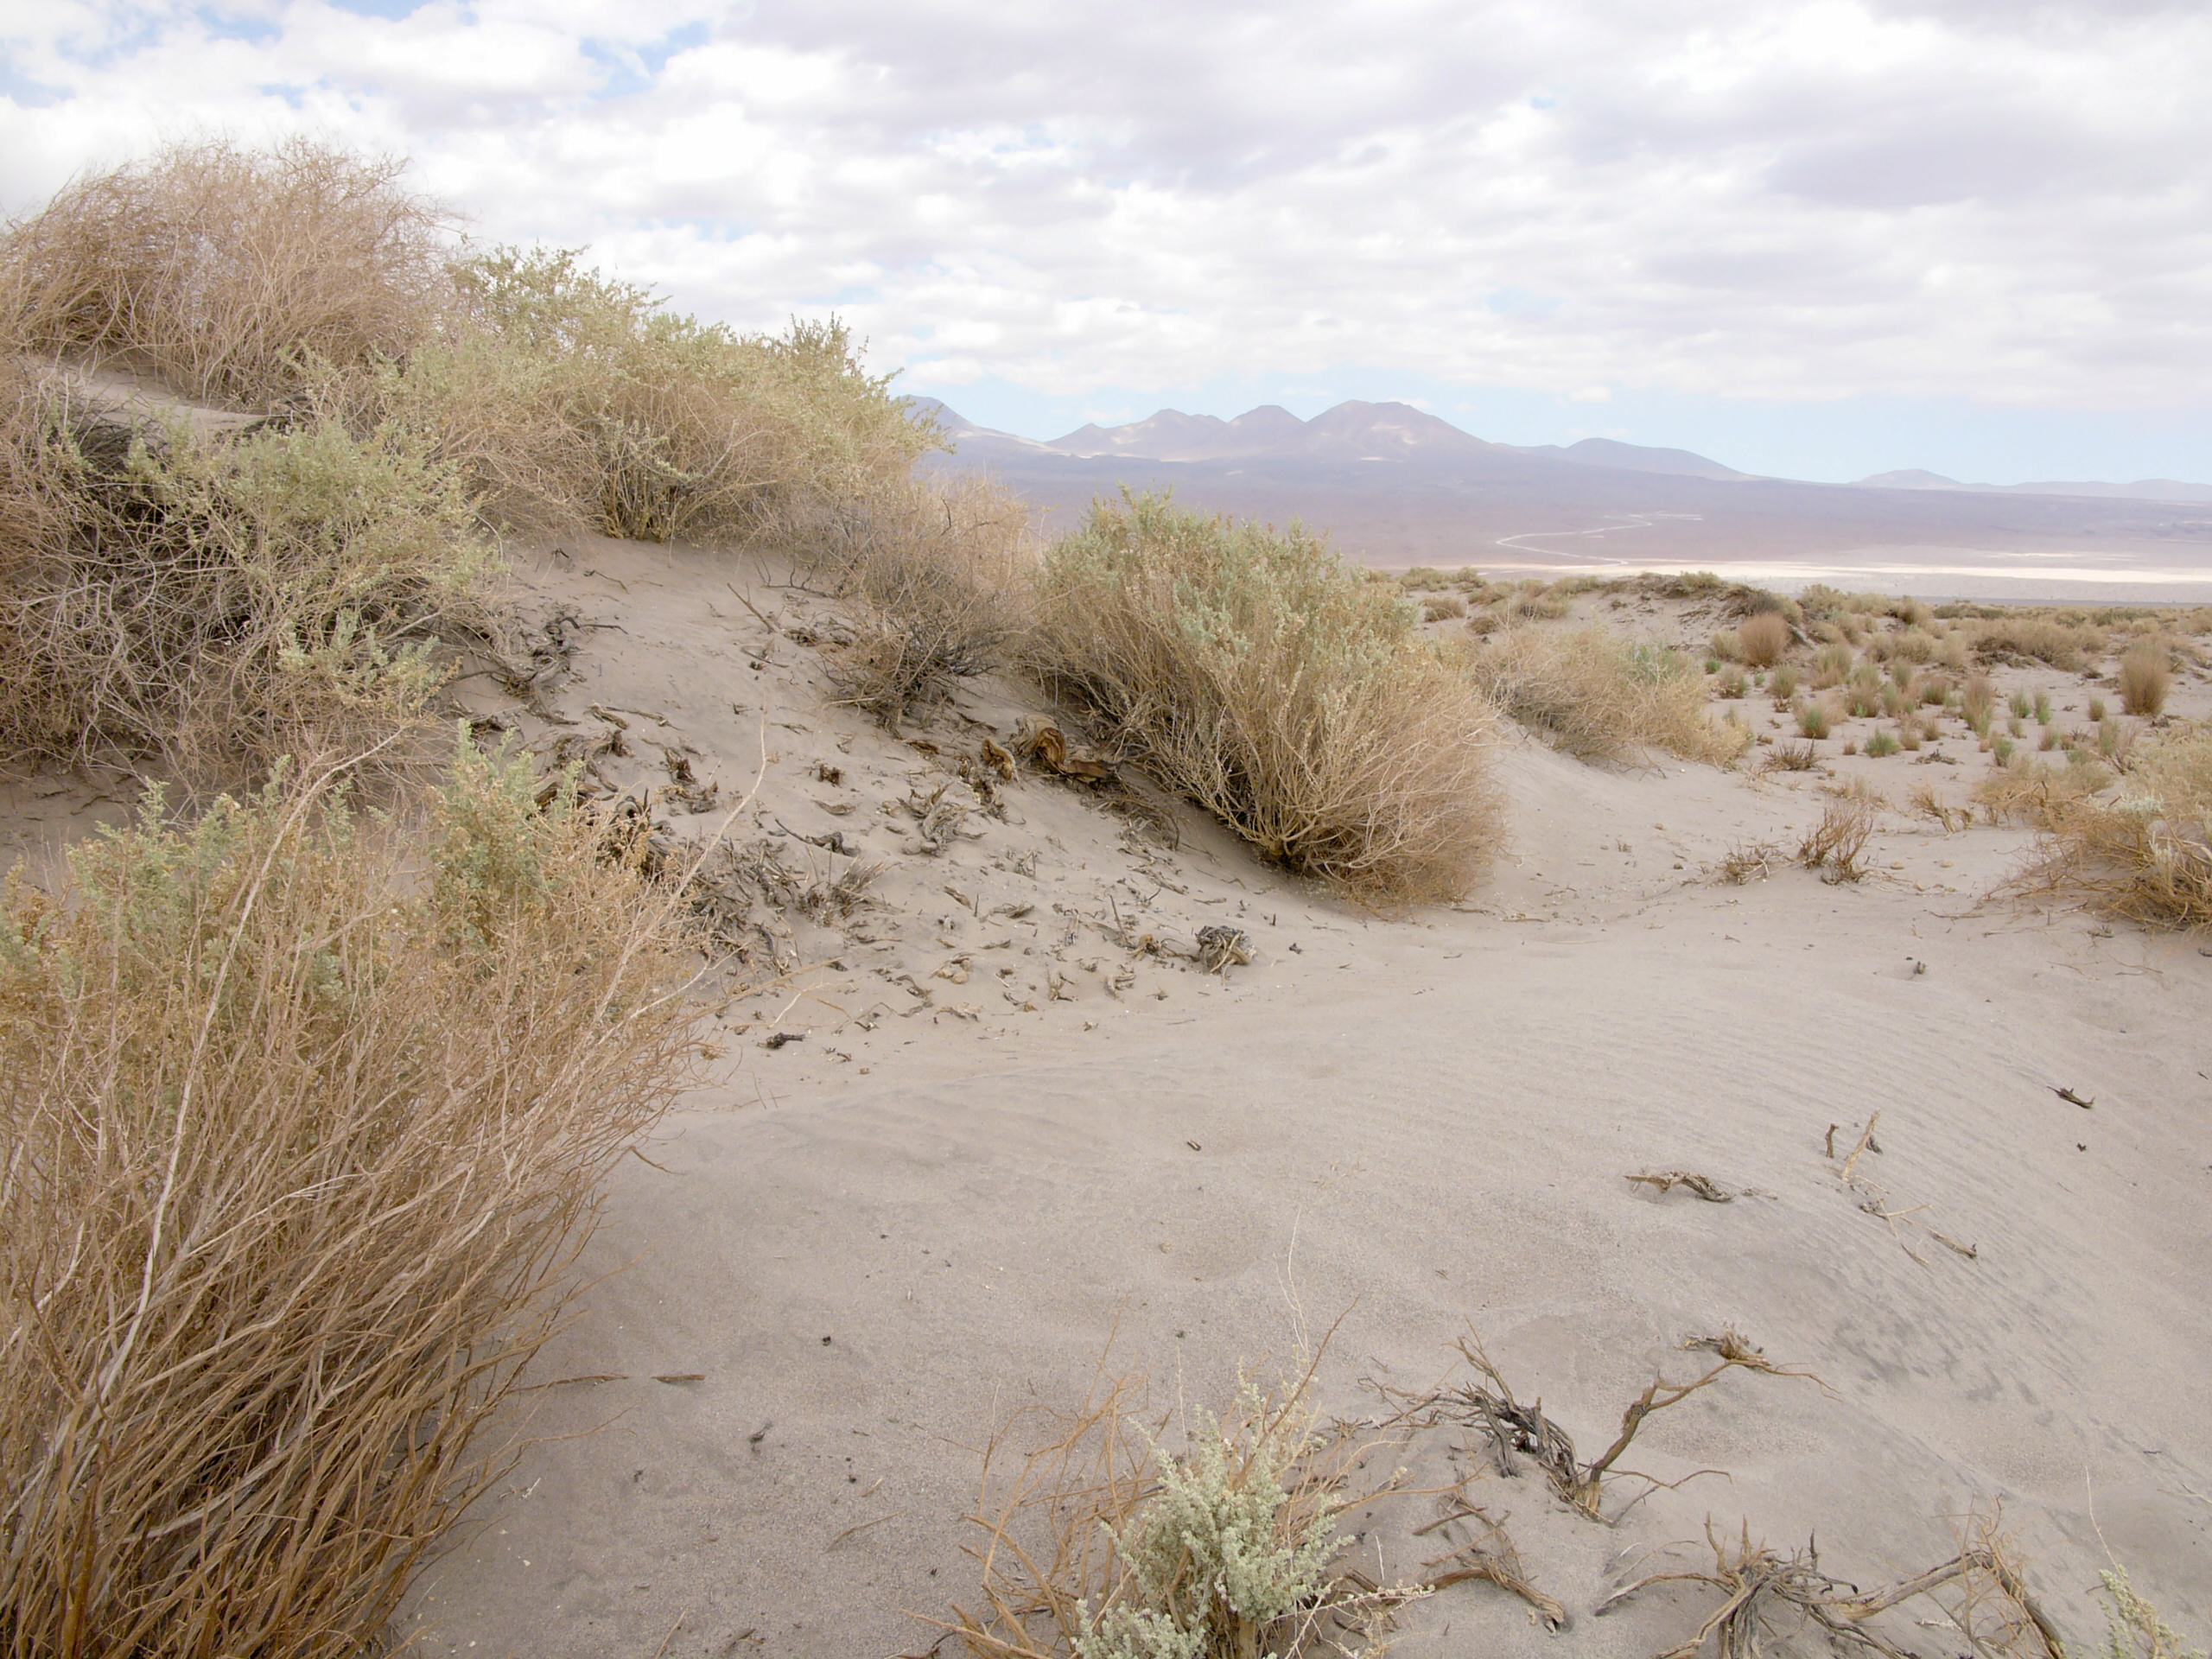

Desertf lora

A hint of life in the Chilean desert. This plant is typical of the natural environment around the ALMA site. This picture was obtained in August 2004.

Credit: ESO